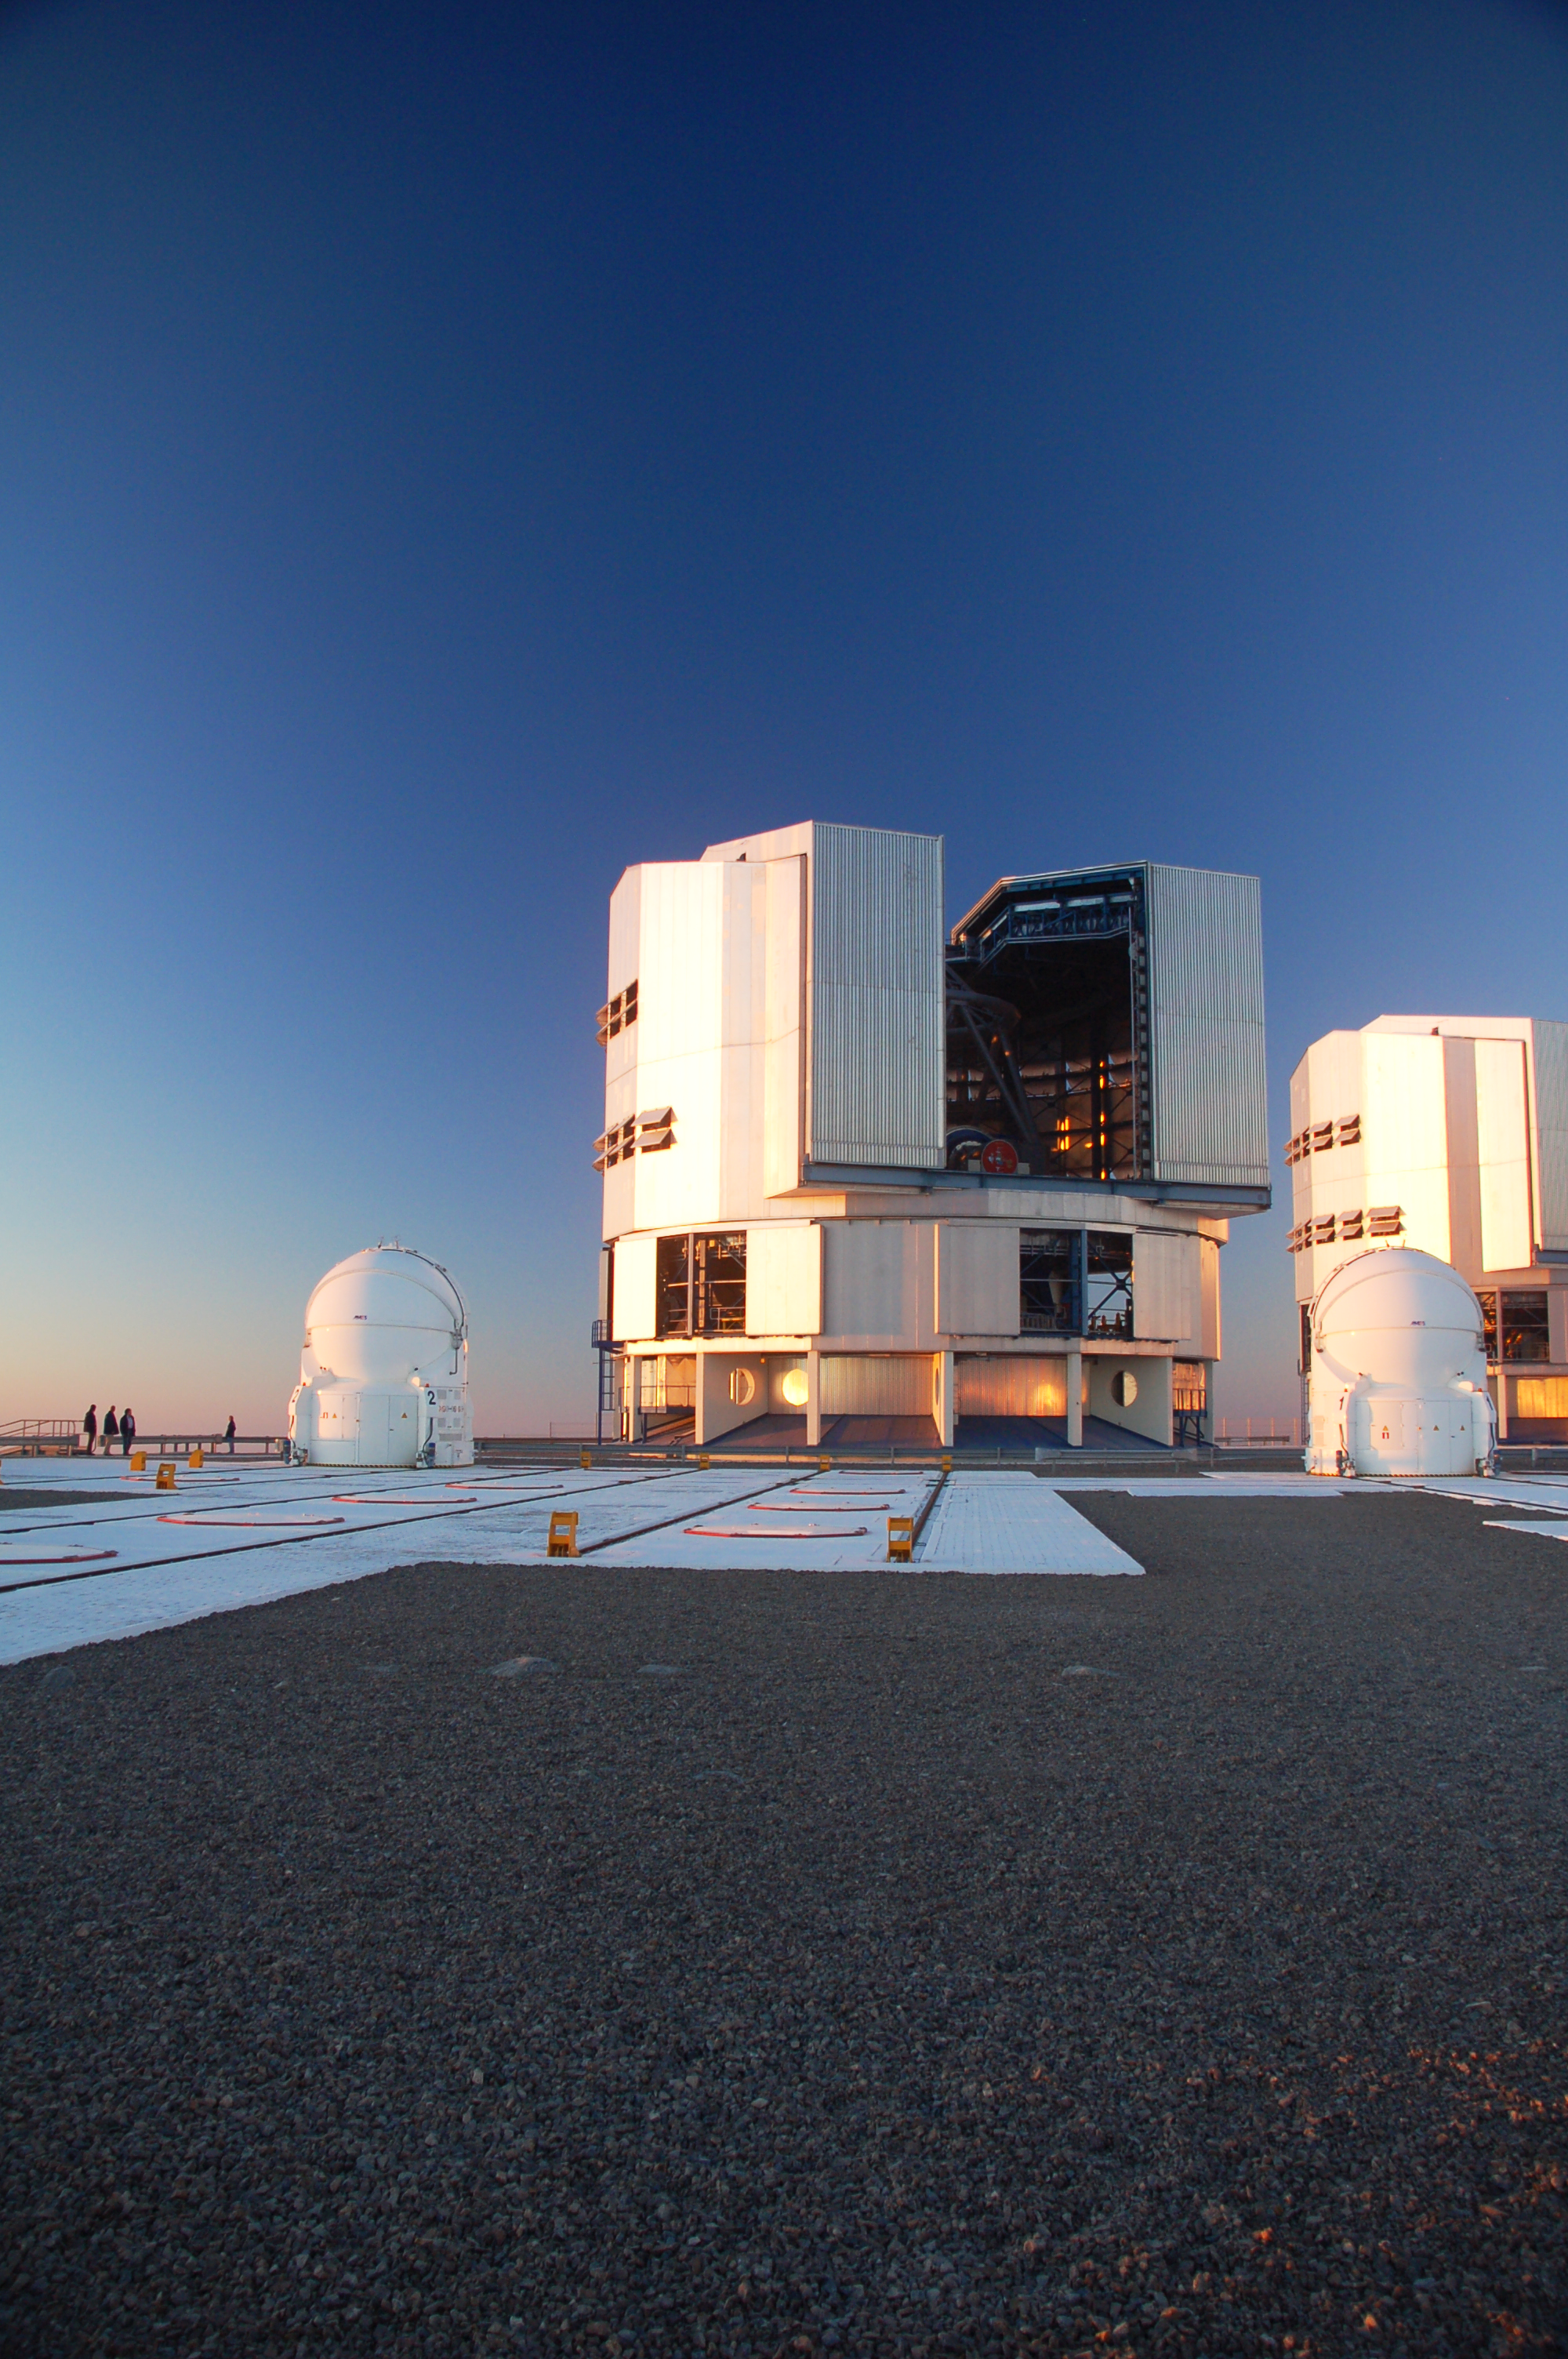

VLT at Paranal

The Very Large Telescope (VLT) at ESO's Cerro Paranal observing site. The VLT is the world’s most advanced optical instrument, consisting of four Unit Telescopes with main mirrors 8.2-m in diameter and four movable 1.8-m diameter Auxiliary Telescopes. The telescopes can work together, in groups of two or three, to form a giant interferometer, allowing astronomers to see details up to 25 times finer than with the individual telescopes. Located in the Atacama Desert of Chile, Paranal is over 2600 metres above sea level, providing incredibly dry, dark viewing conditions.

Credit: ESO